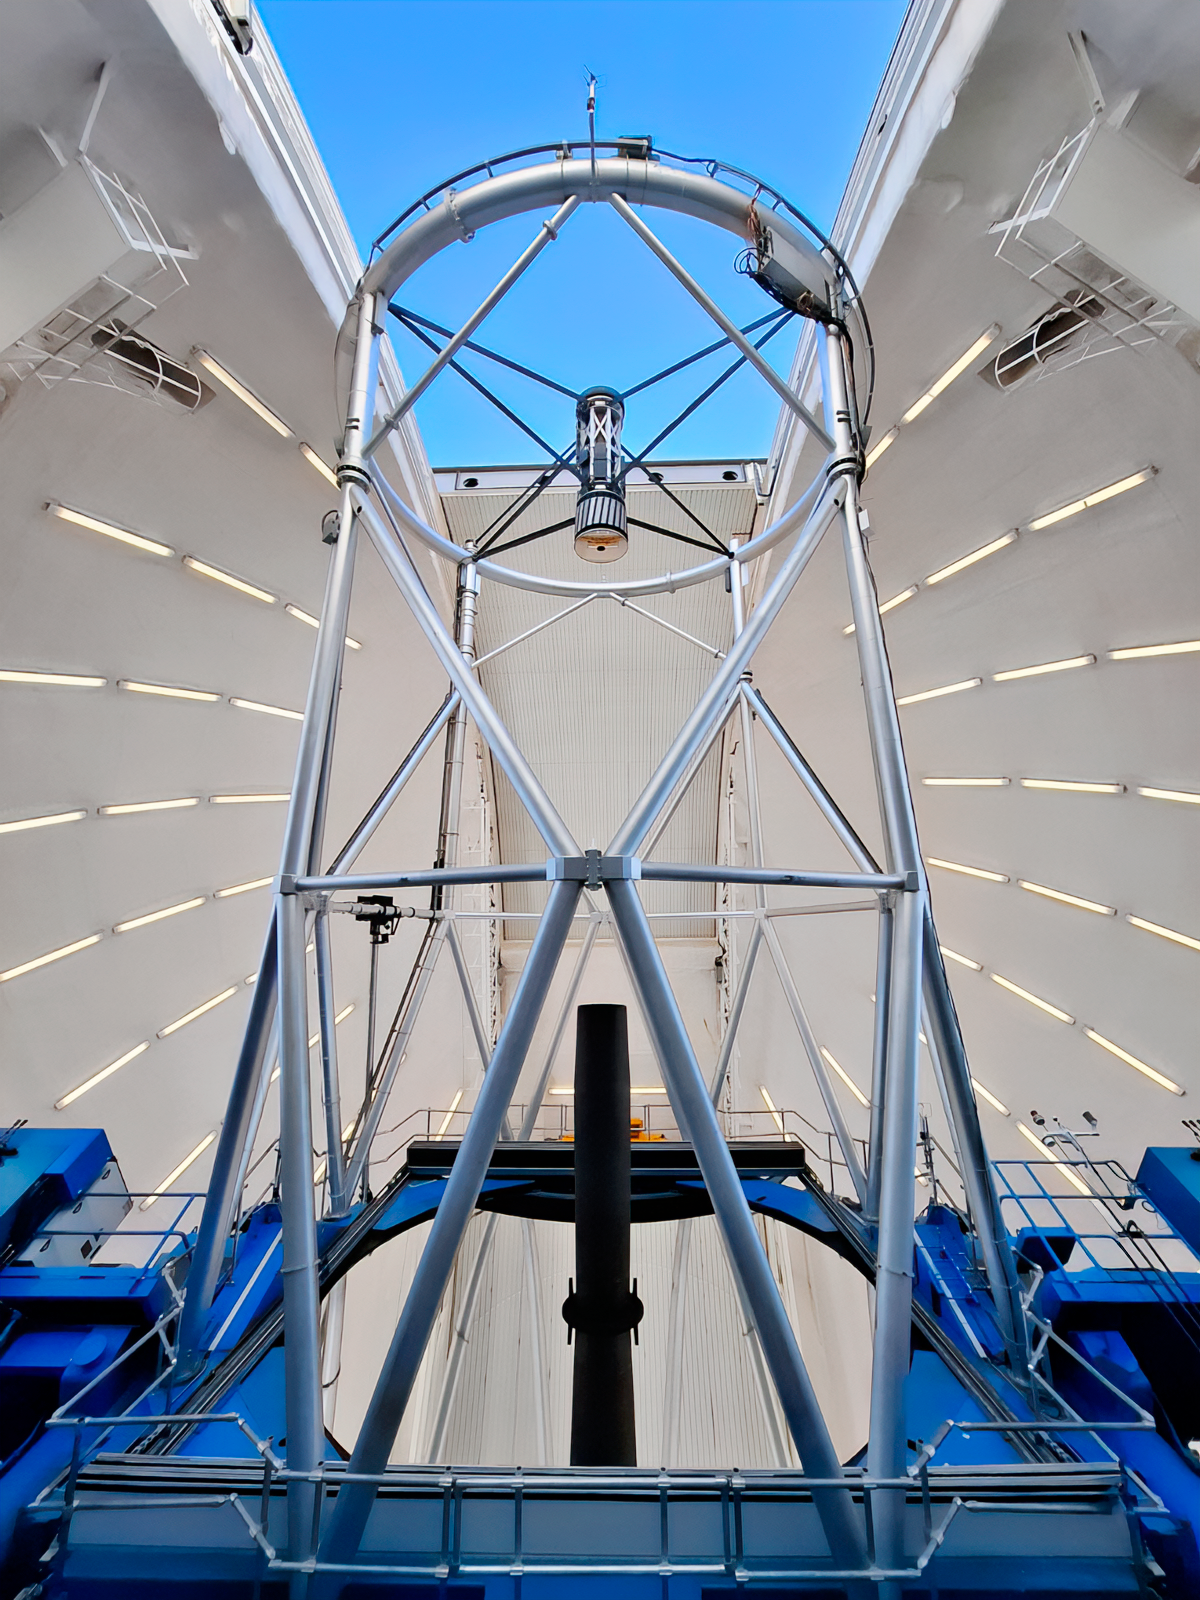

Gemini South

The Gemini South telescope, one half of the International Gemini Observatory, located on Cerro Pachón in Chile.

Credit: International Gemini Observatory/NOIRLab/NSF/AURA